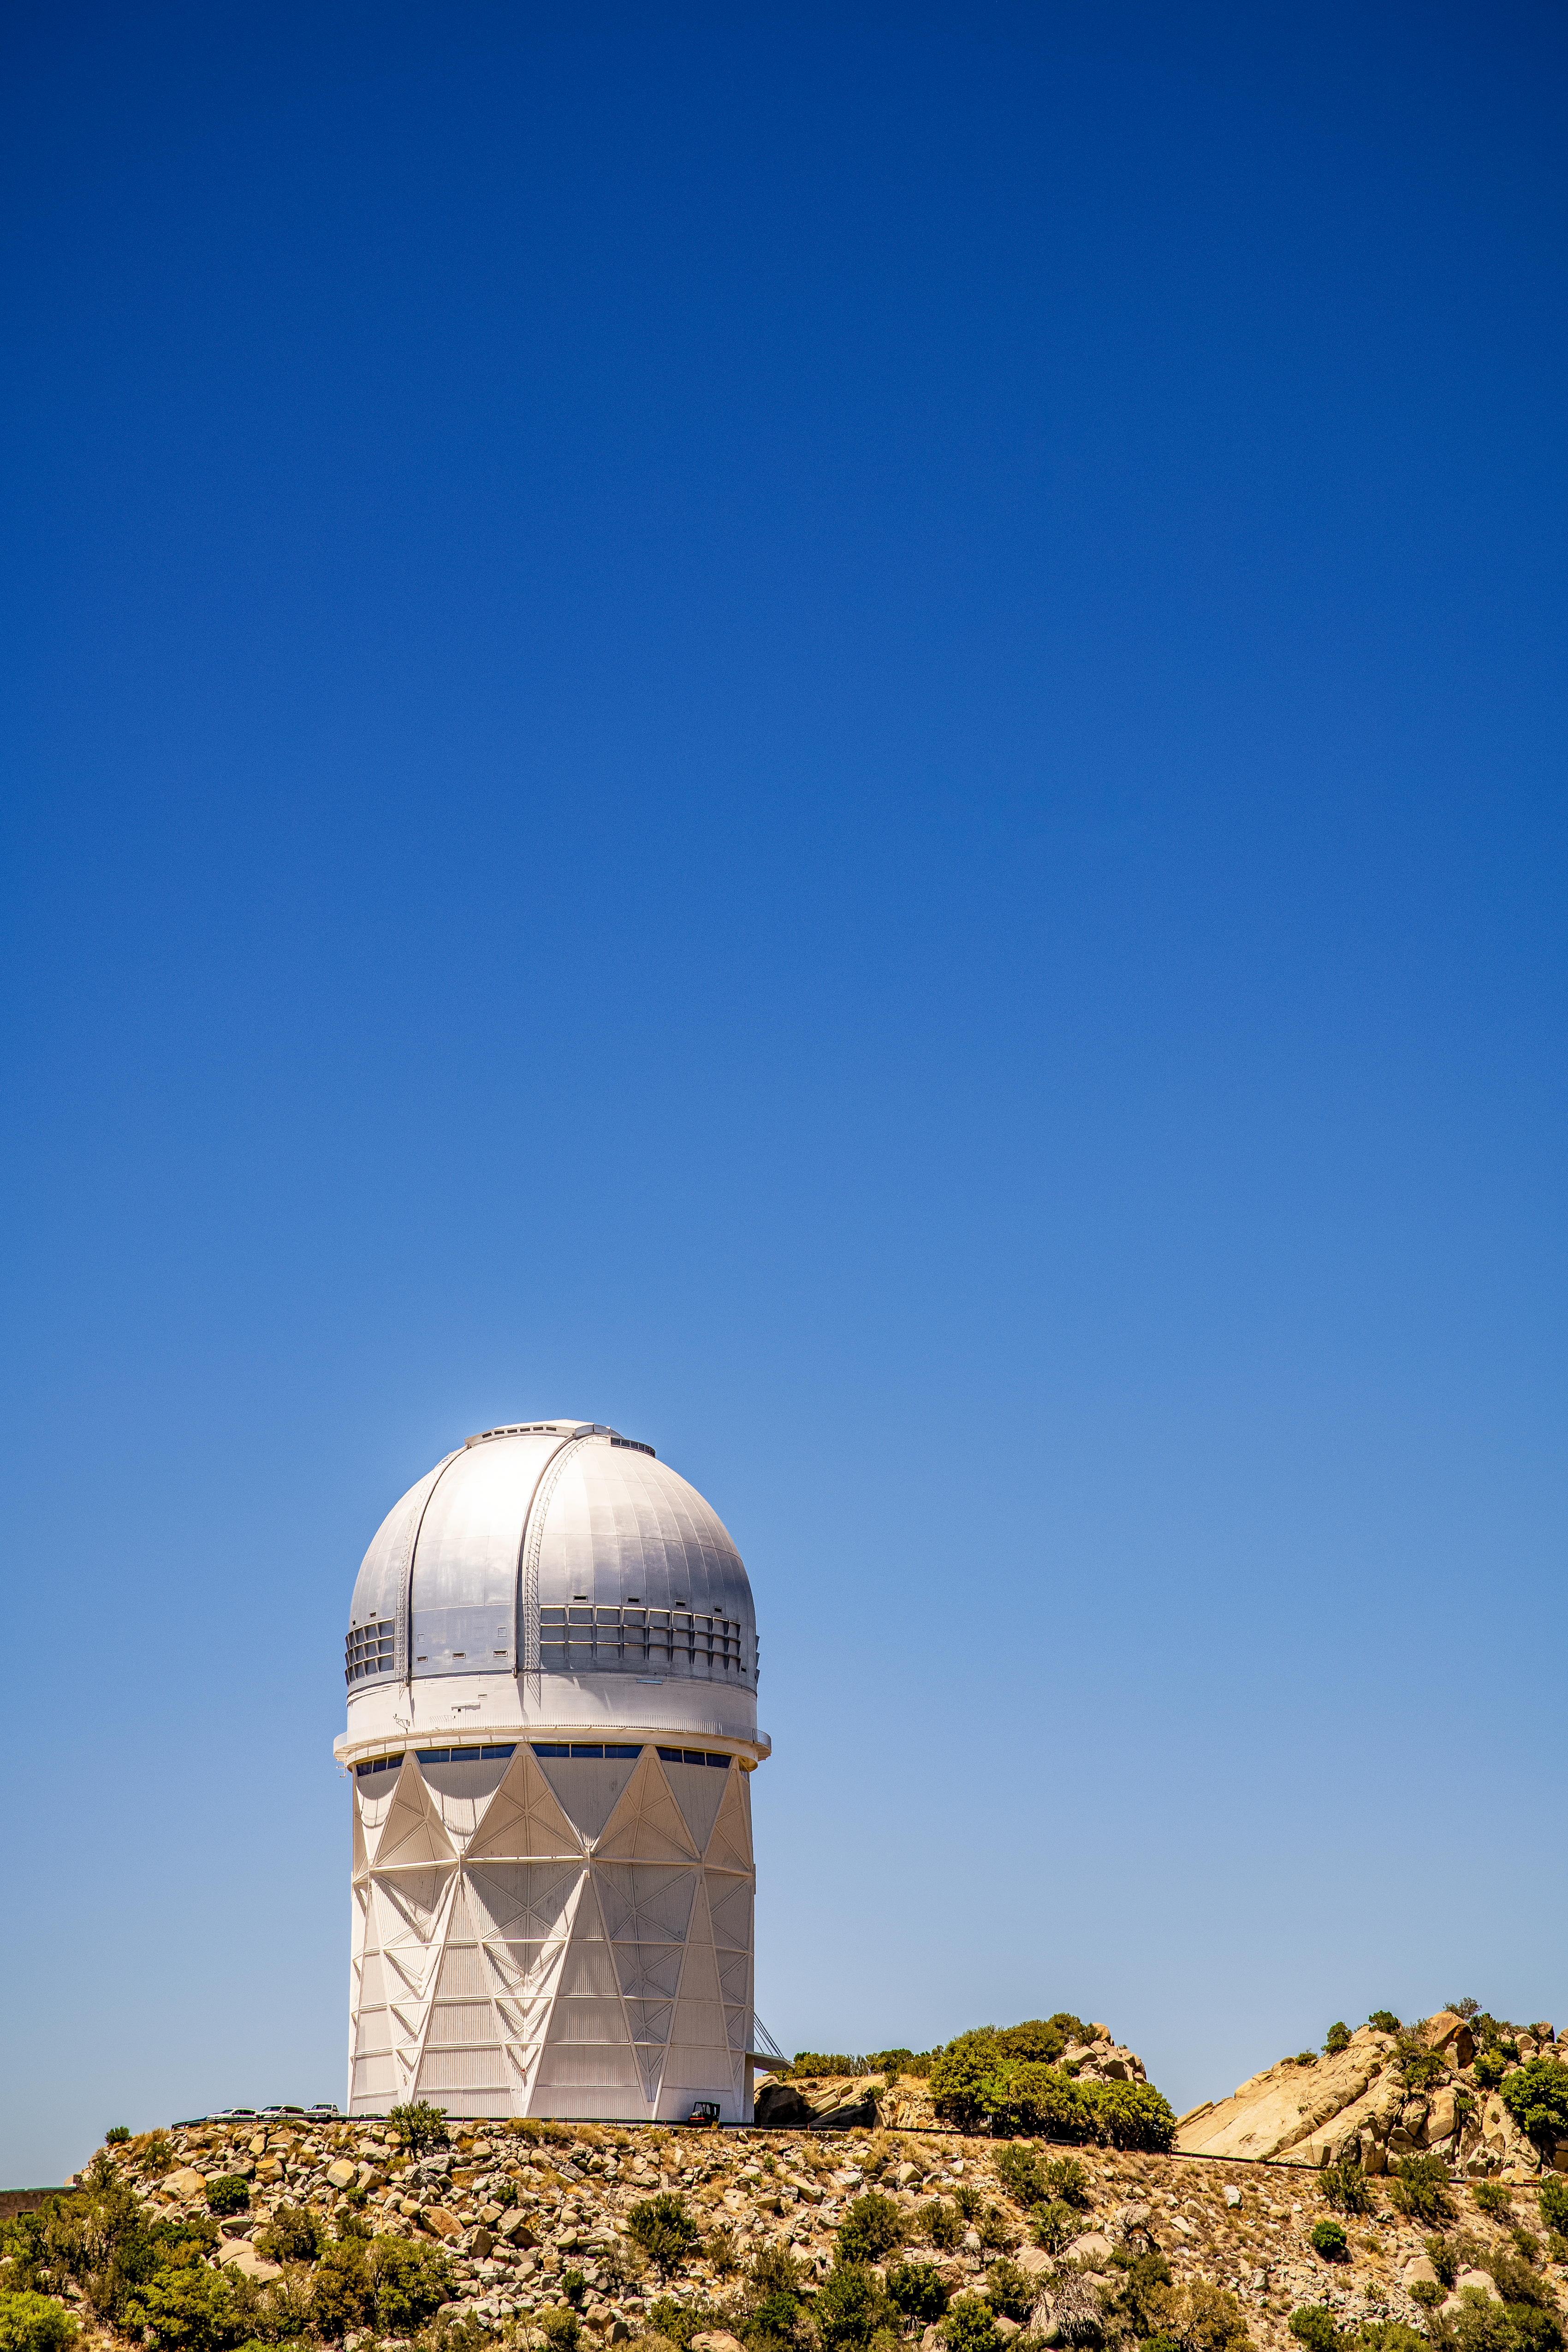

The Nicolas U. Mayall 4-Meter Telescope

Kitt Peak National Observatory on Tuesday, May 22, 2018 in Tucson, Arizona.

Credit: Marilyn Chung/Lawrence Berkeley National Lab/KPNO/NOIRLab/NSF/AURA